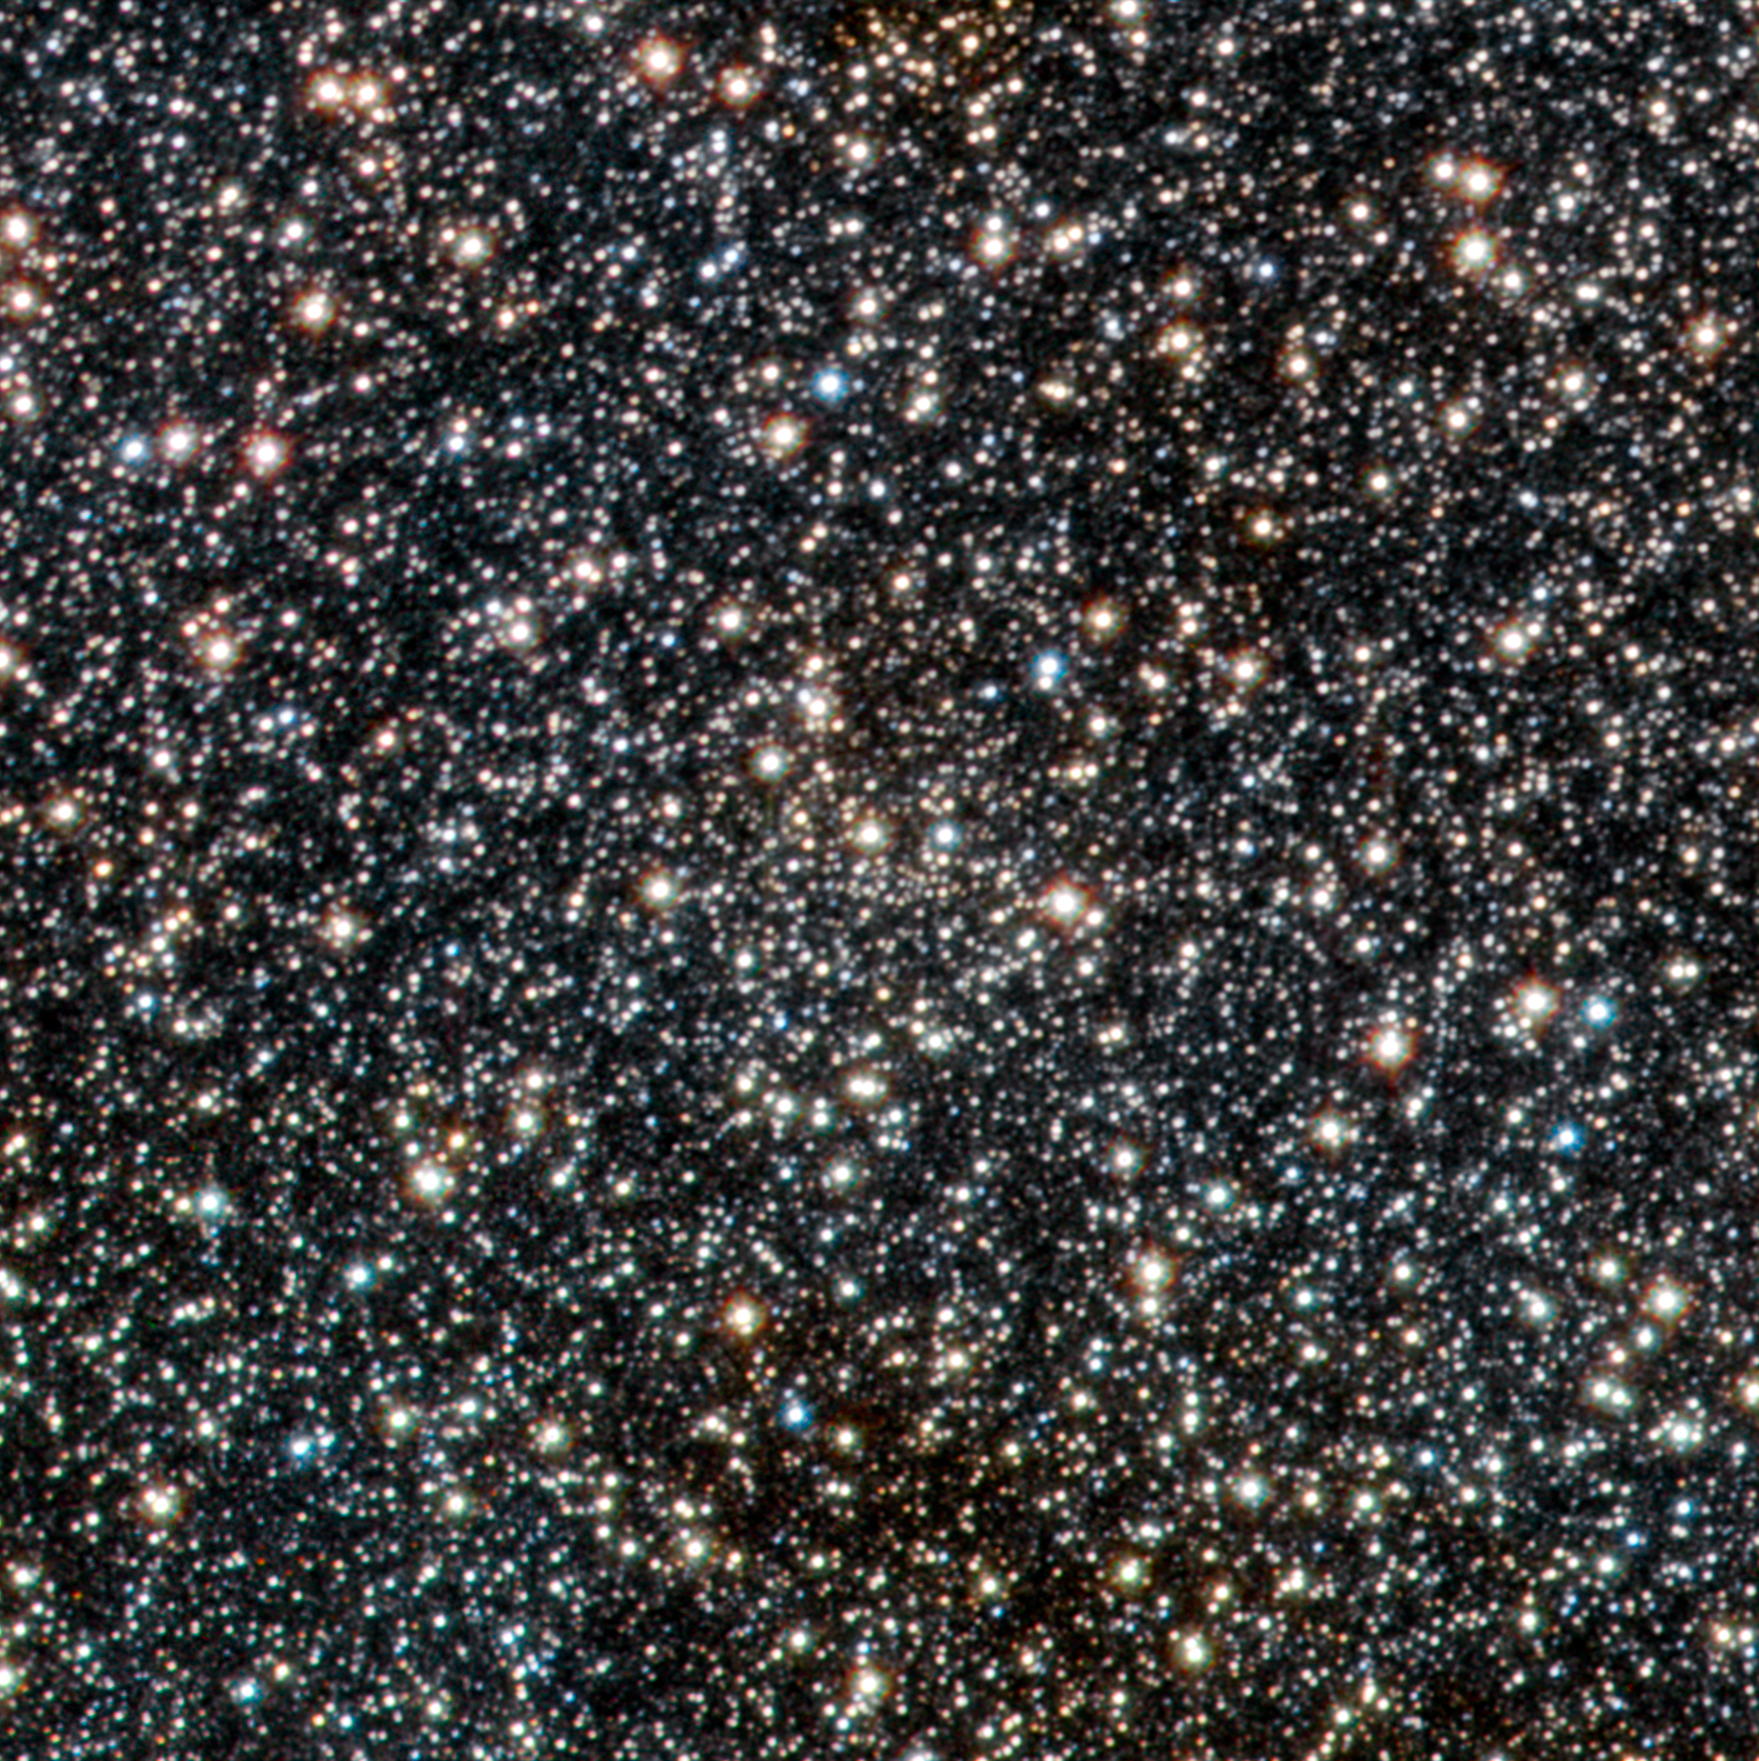

VISTA view of the newly discovered open star cluster VVV CL003 beyond the galactic centre

This image from VISTA is a tiny part of the VISTA Variables in the Via Lactea (VVV) survey that is systematically studying the central parts of the Milky Way in infrared light. At the centre of the picture lies the open star cluster VVV CL003. This newly discovered cluster, which appears as just an inconspicuous concentration of faint stars at the centre of the picture, is the first ever found on the other side of the centre of the Milky Way from the Earth.

Credit: ESO/D. Minniti/VVV Team